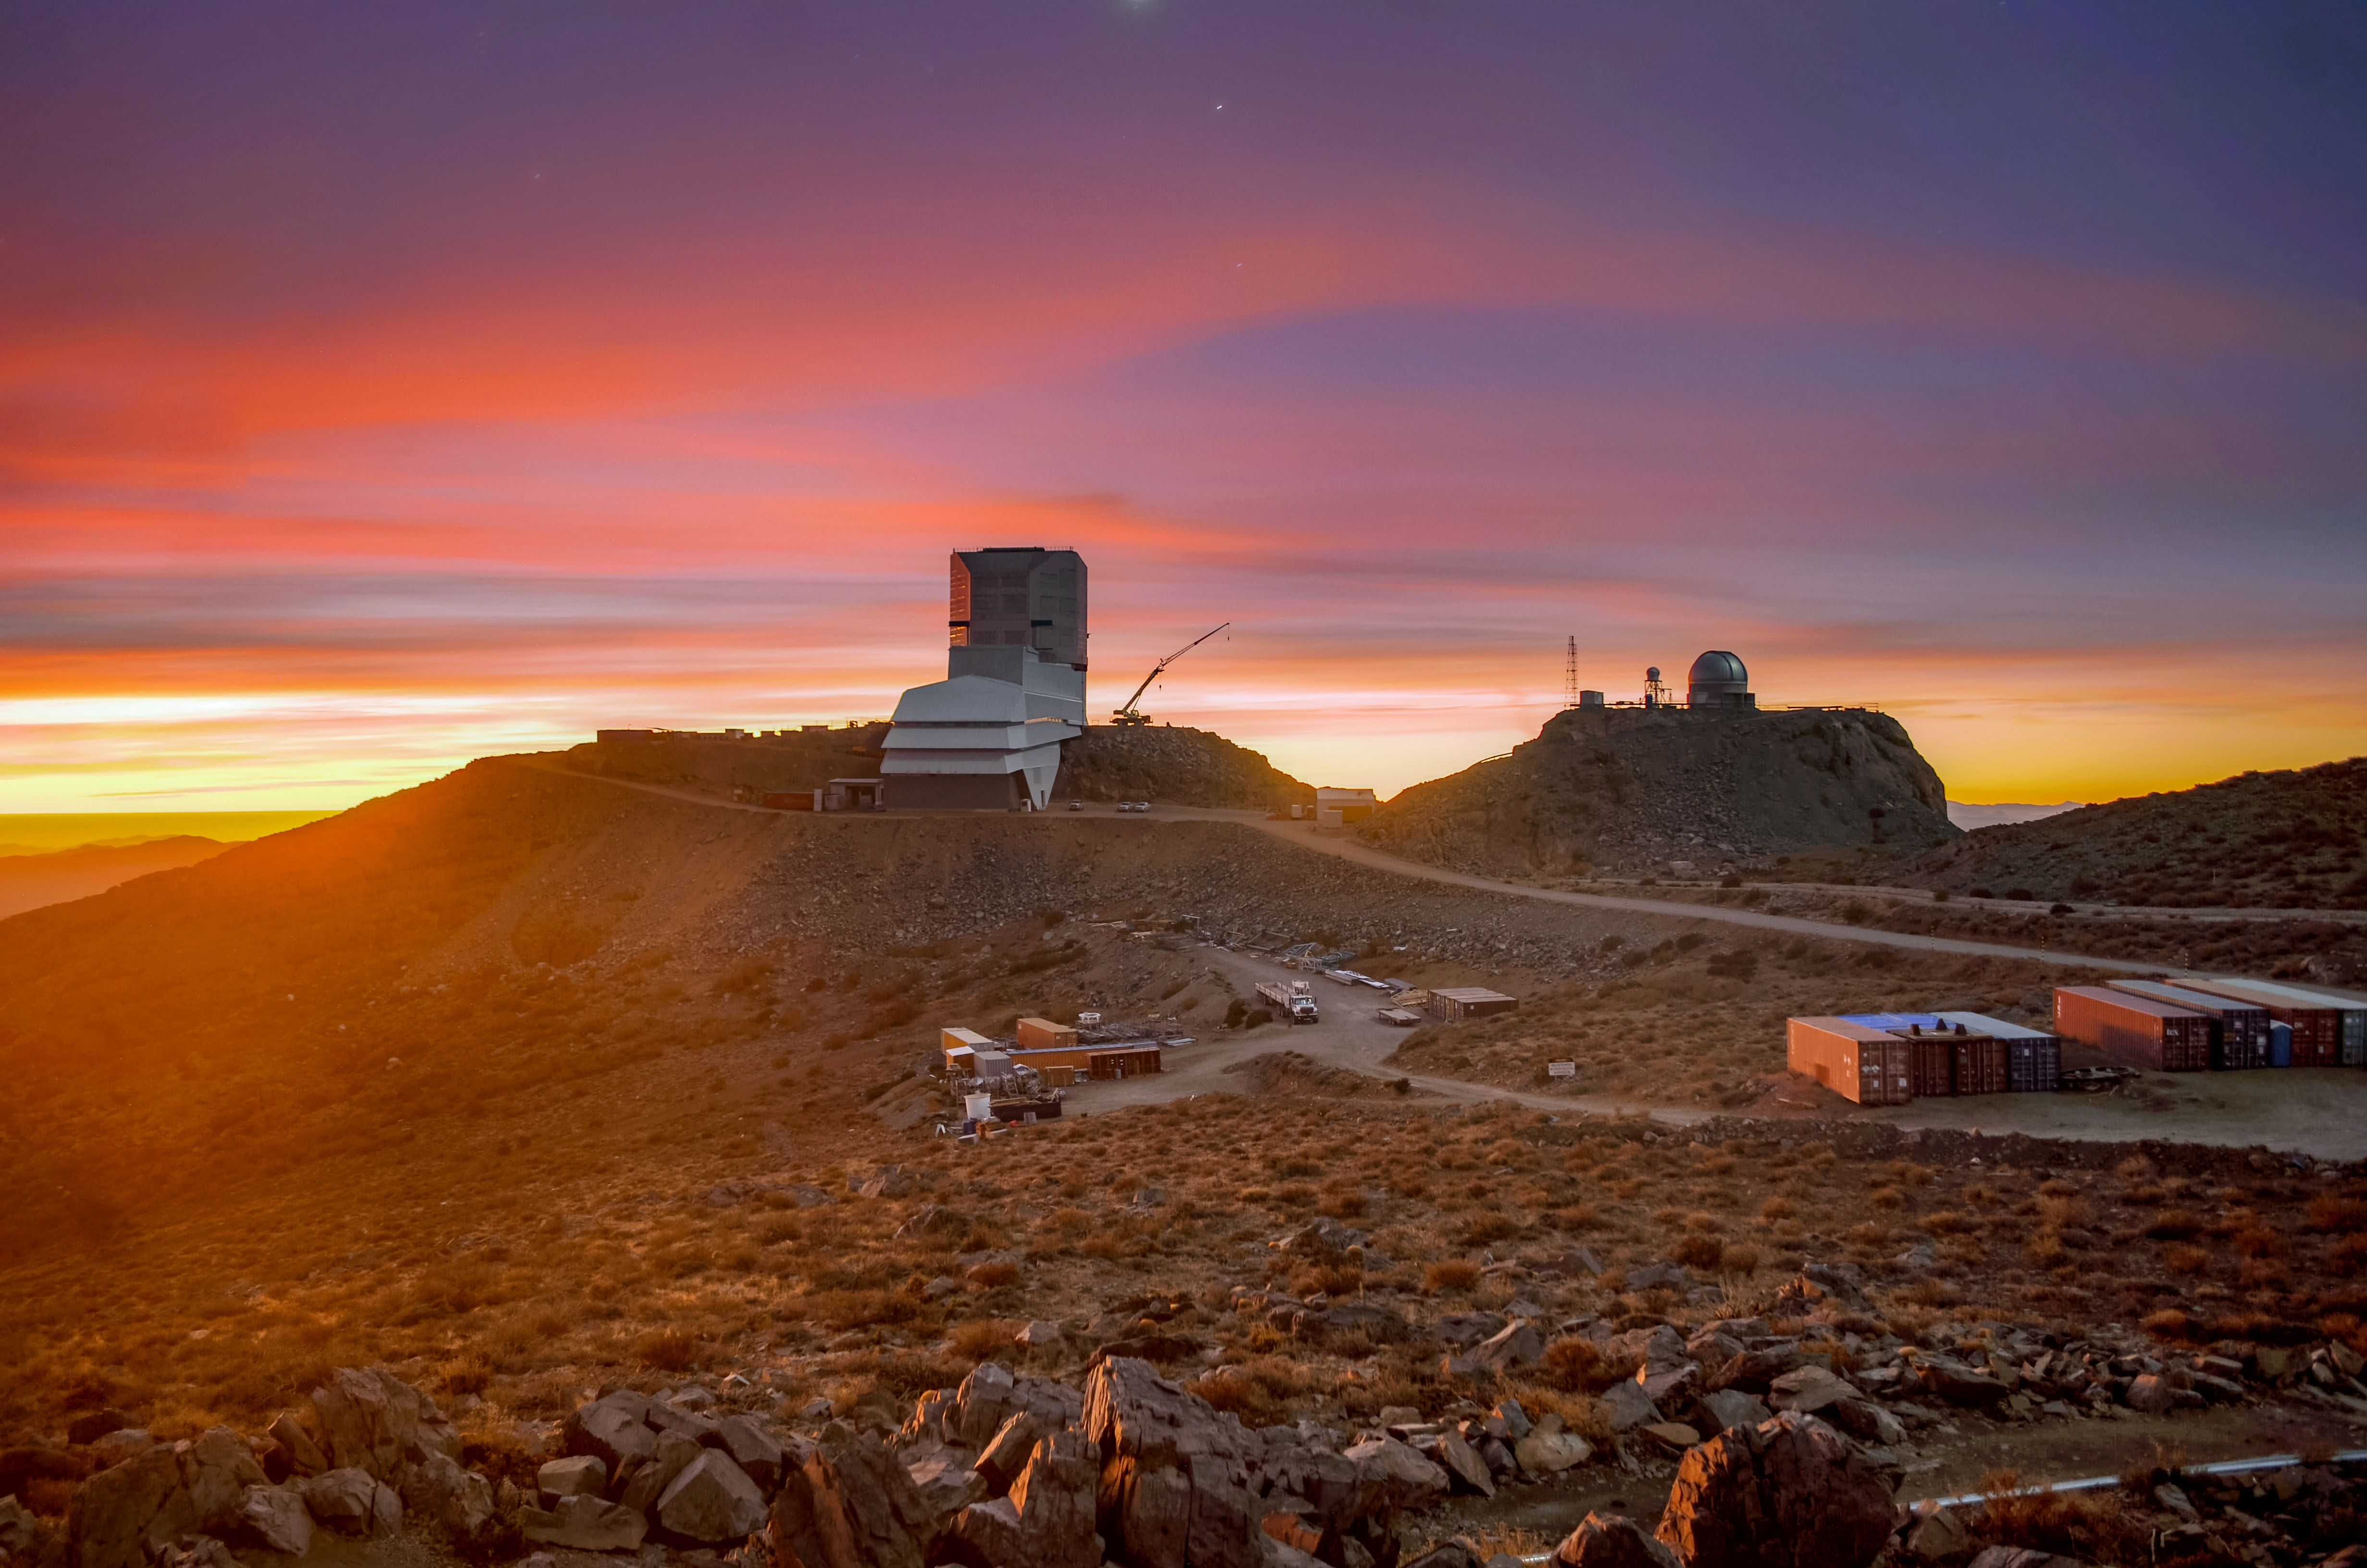

Sunset at Rubin Observatory

Sunset at the Vera C. Rubin Observatory on Cerro Pachón in Chile.

Credit: NOIRLab/NSF/AURA